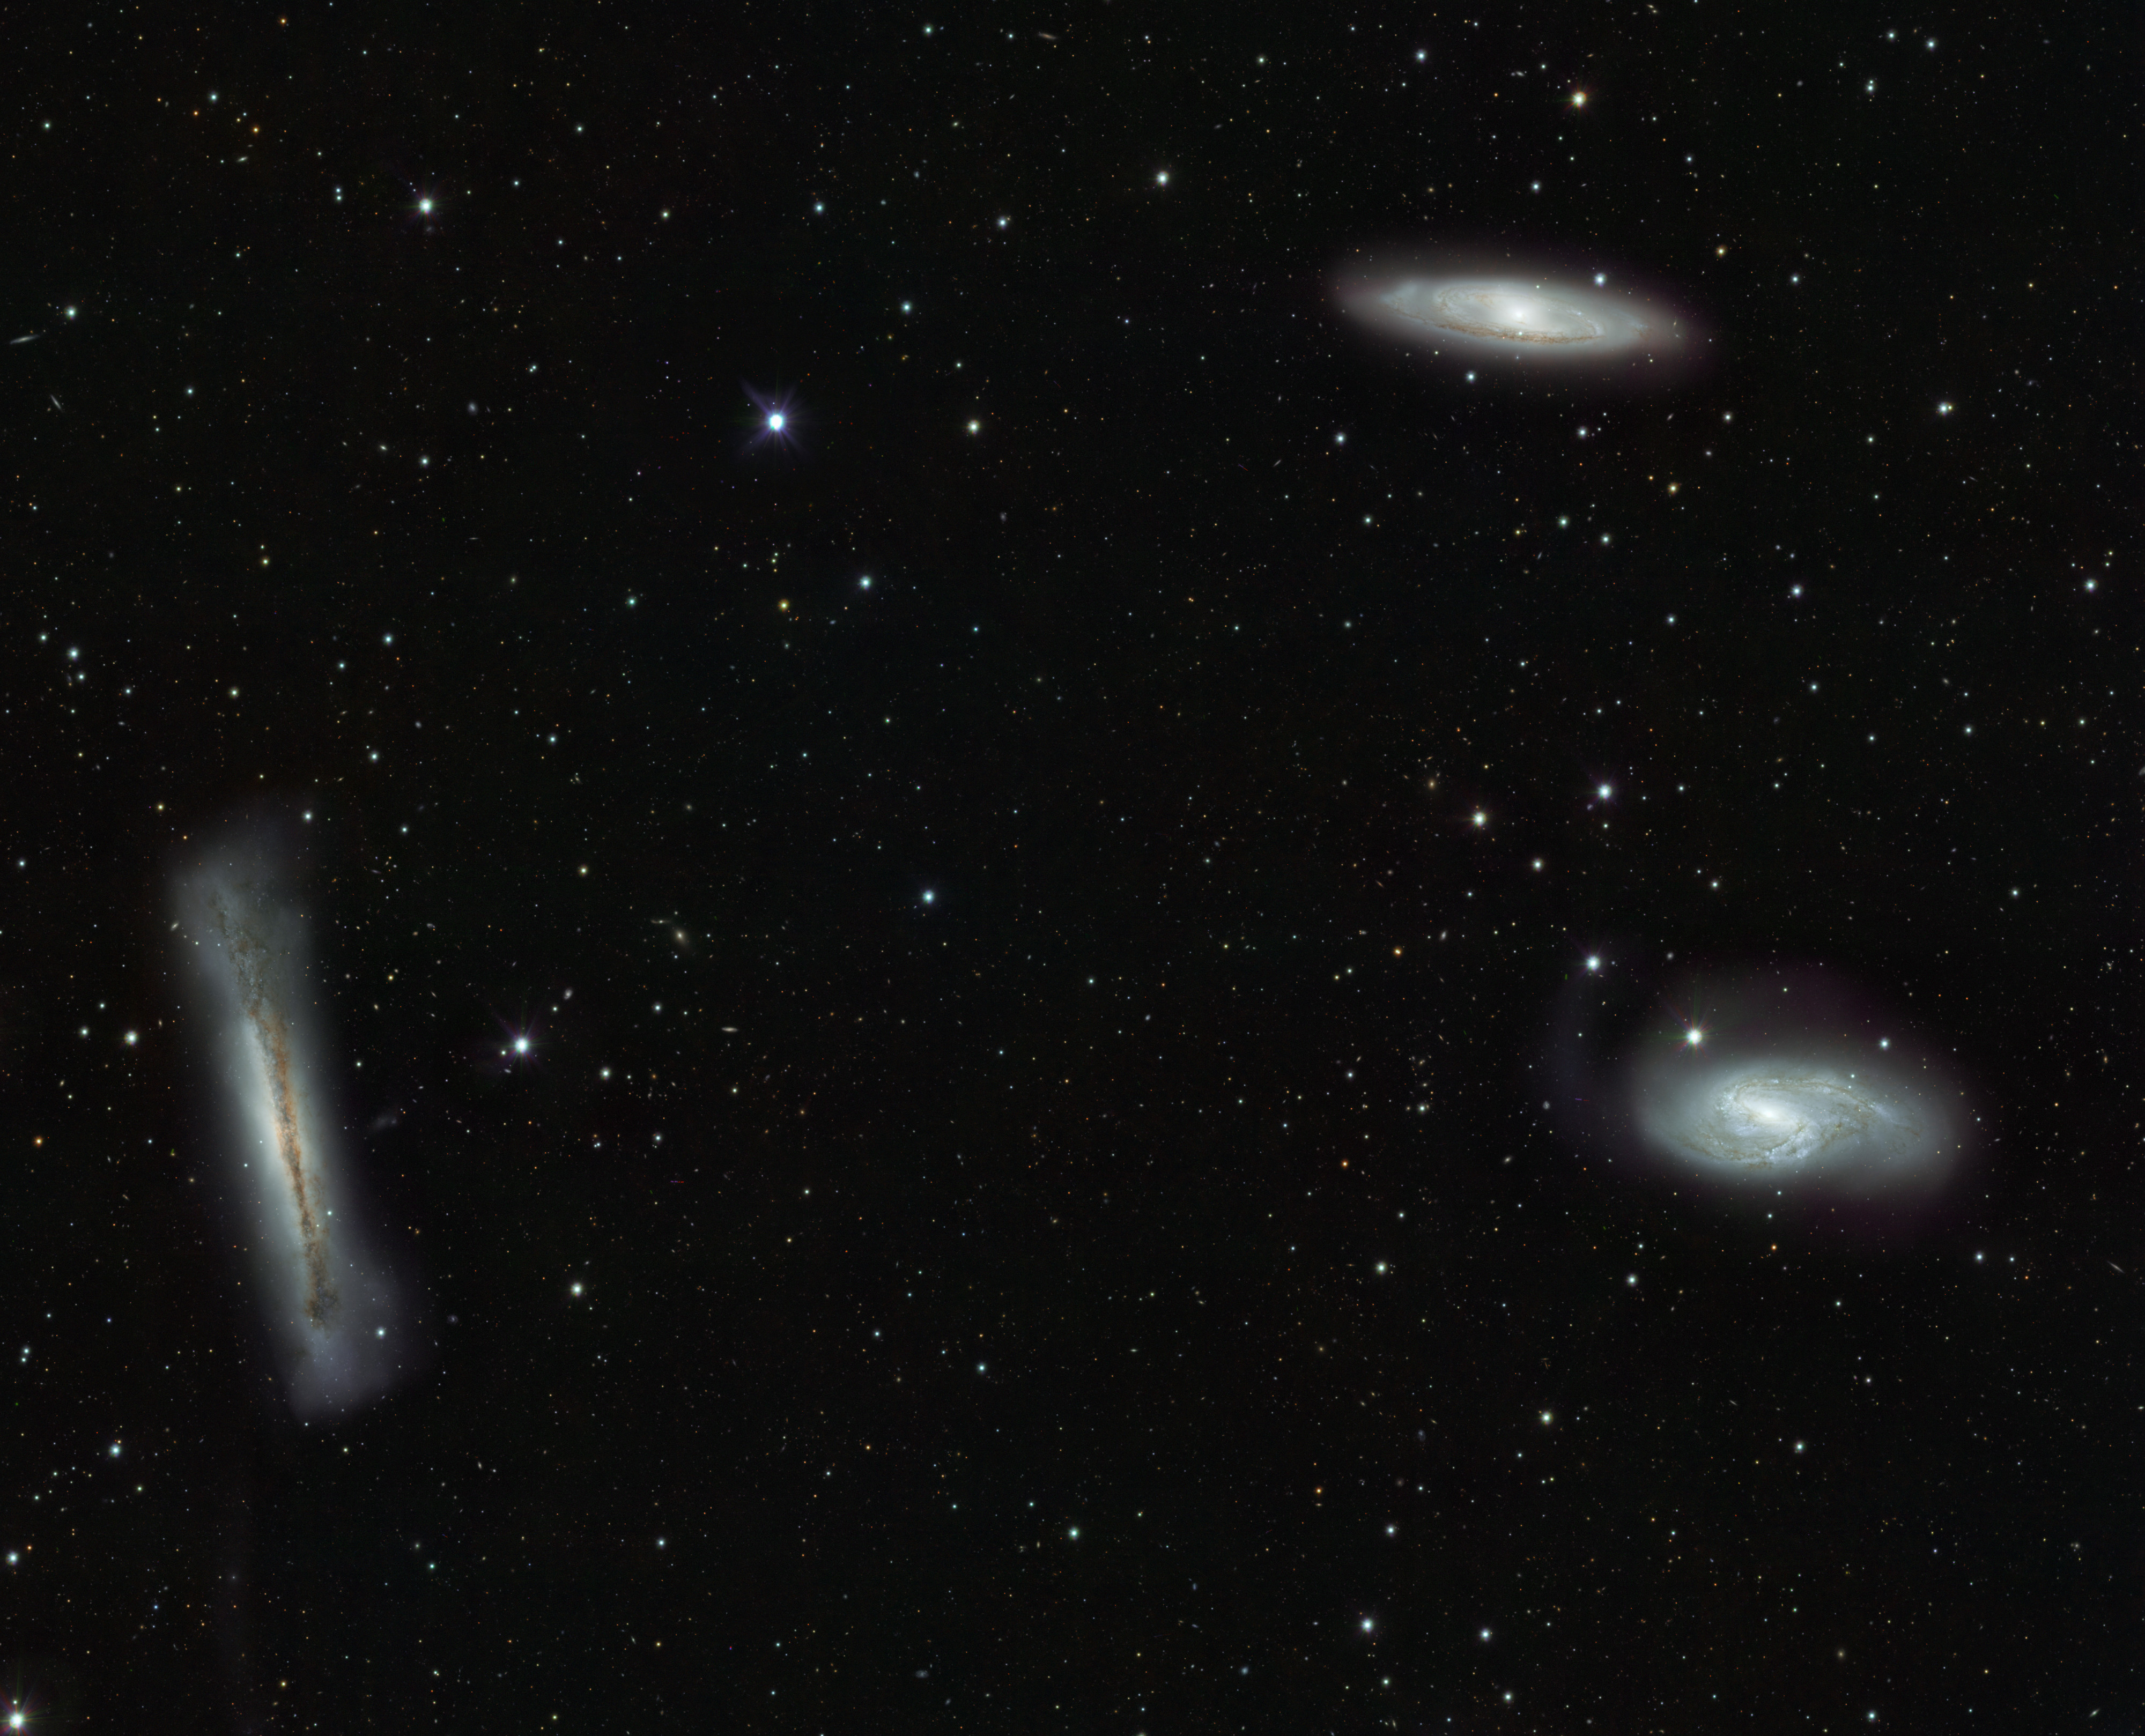

VST’s view of the Leo Triplet and beyond

Triplet of bright galaxies in the constellation of Leo (The Lion), together with a multitude of fainter objects: distant background galaxies and much closer Milky Way stars. The image hints at the power of the VST and OmegaCAM for surveying the extragalactic Universe and for mapping the low brightness objects of the galactic halo. This image is a composite created by combining exposures taken through three different filters. Light that passed through a near-infrared filter was coloured red, light in the red part of the spectrum is coloured green, and green light is coloured magenta.

Credit: ESO/INAF-VST/OmegaCAM. Acknowledgement: OmegaCen/Astro-WISE/Kapteyn Institute